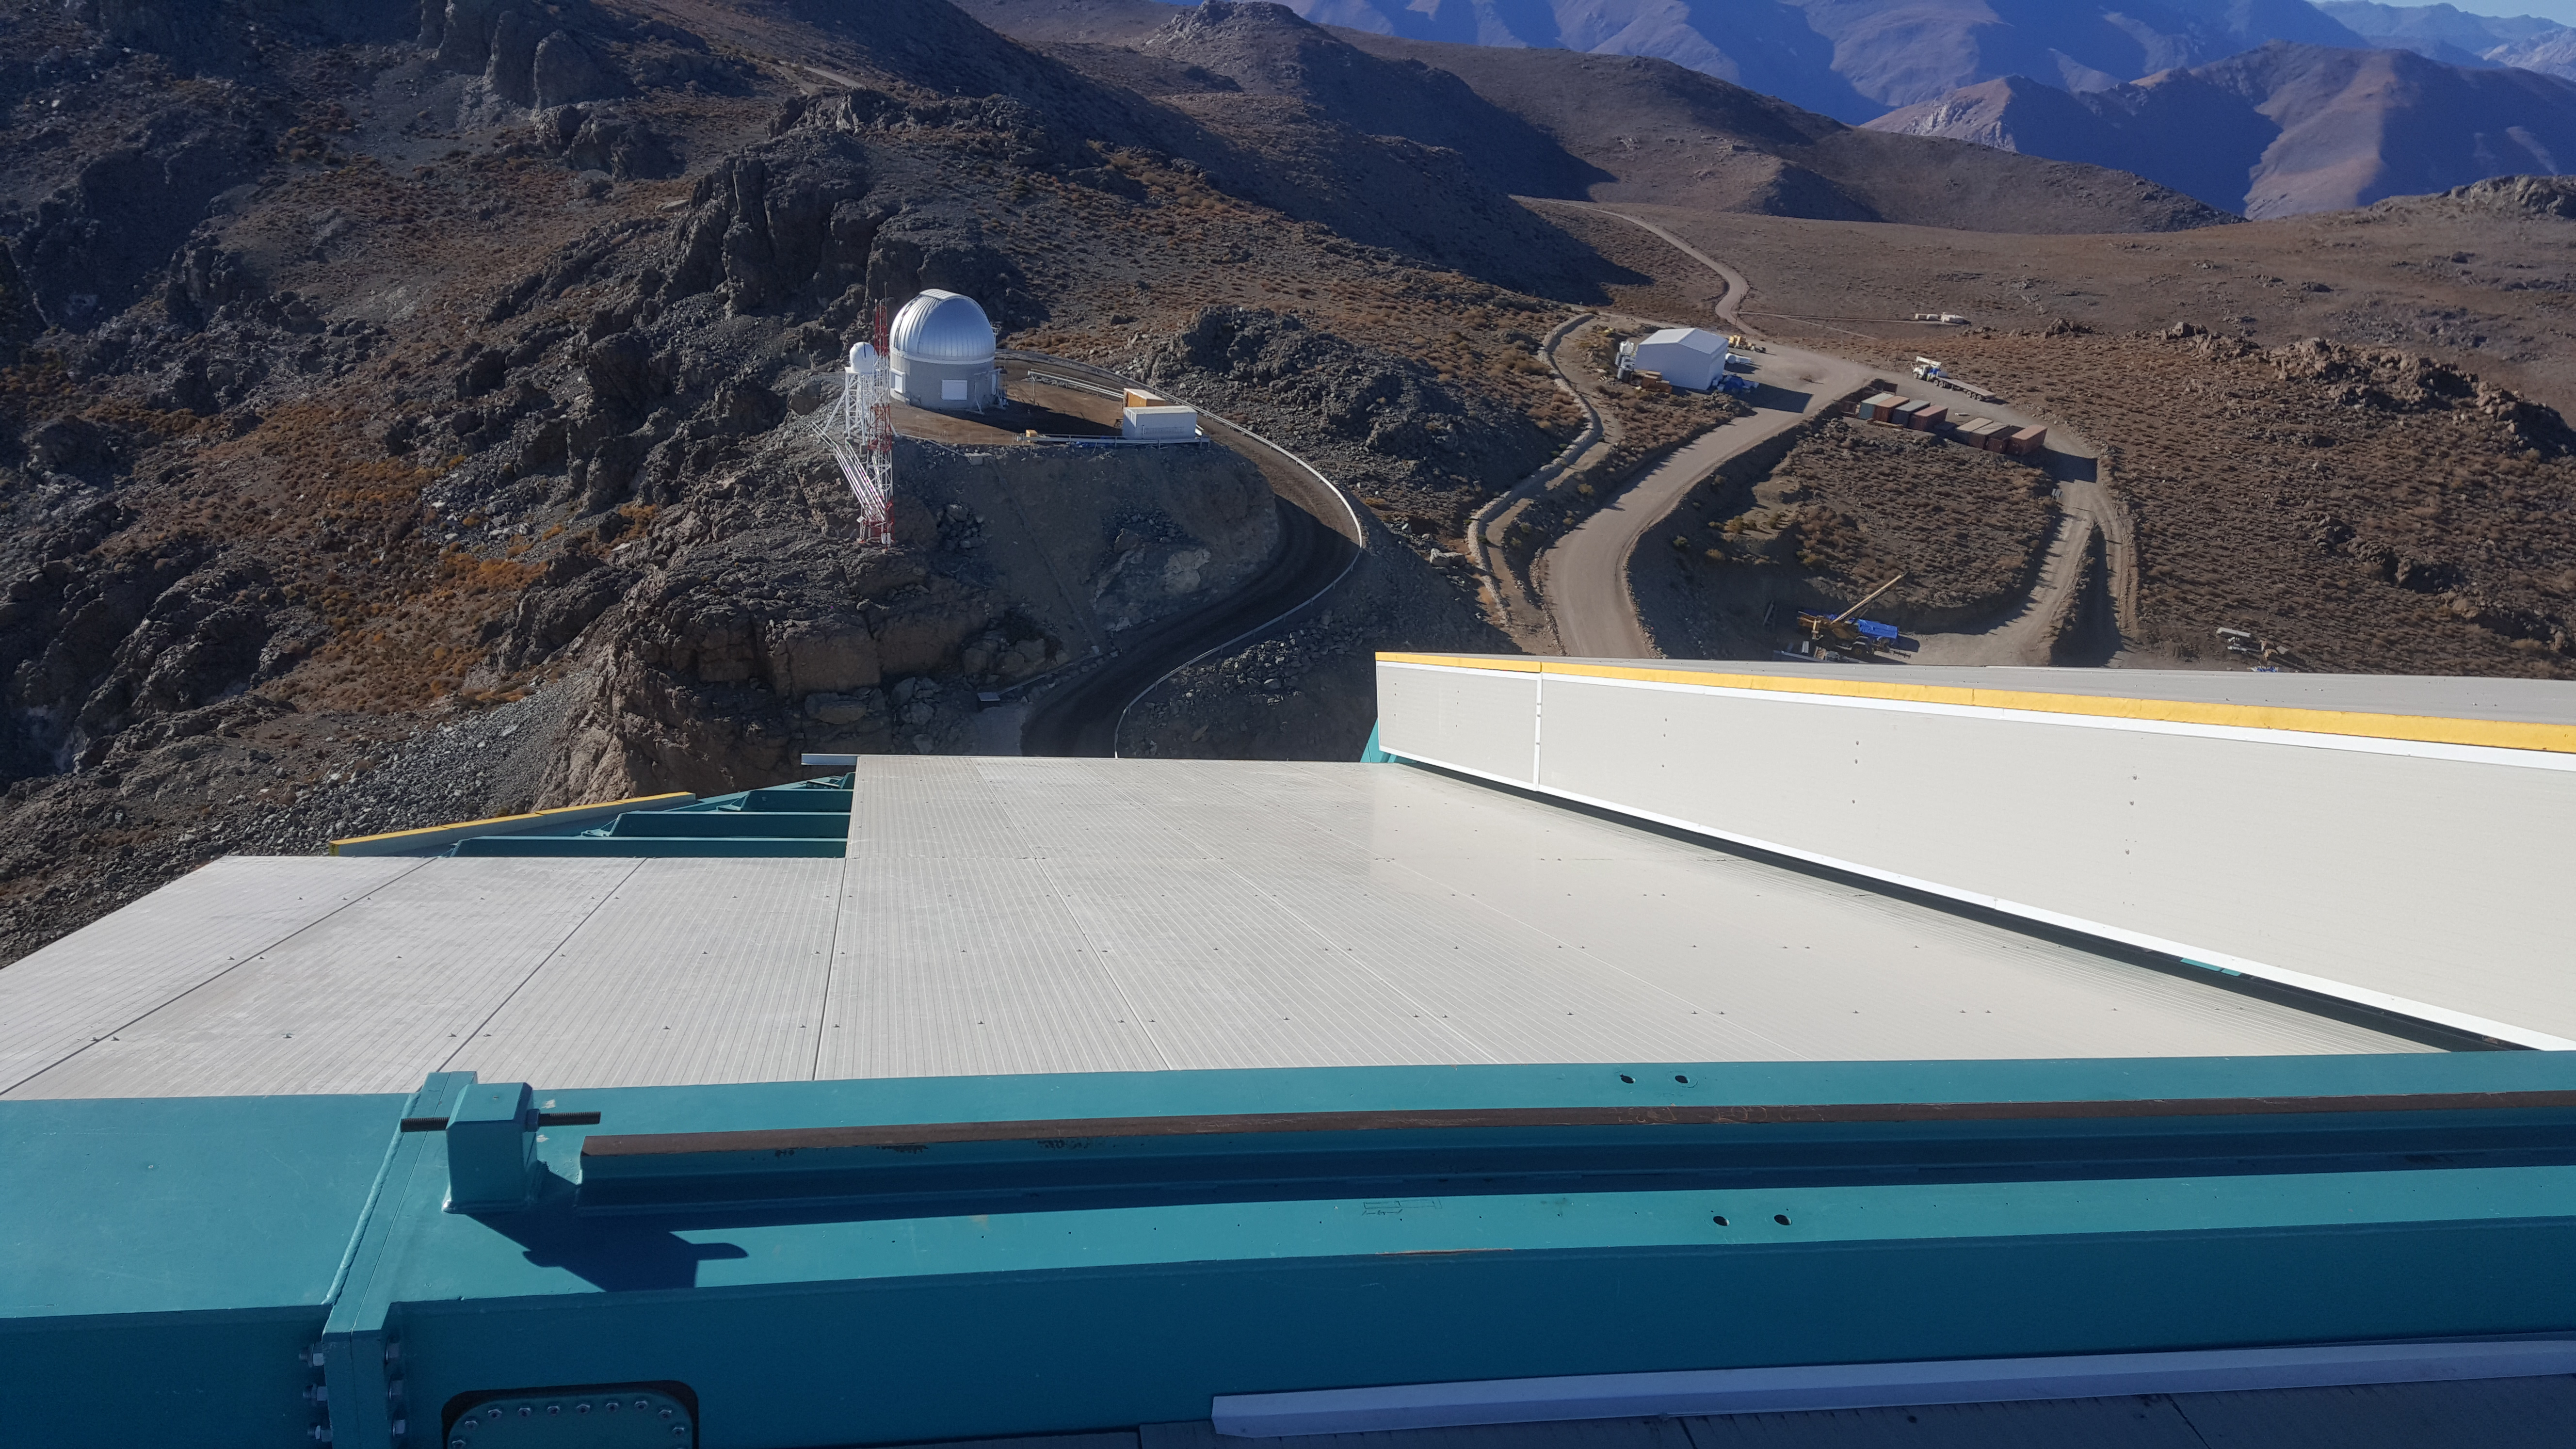

Summit Inspection May 26, 2020

A regular inspection of the Cerro Pachón construction site took place on May 26th. This visit included more work on the Dome and a detailed inspection of Telescope Mount Assembly (TMA) stored materials, as requested by TMA vendor Asturfeito.

Credit: Rubin Observatory/NSF/AURA